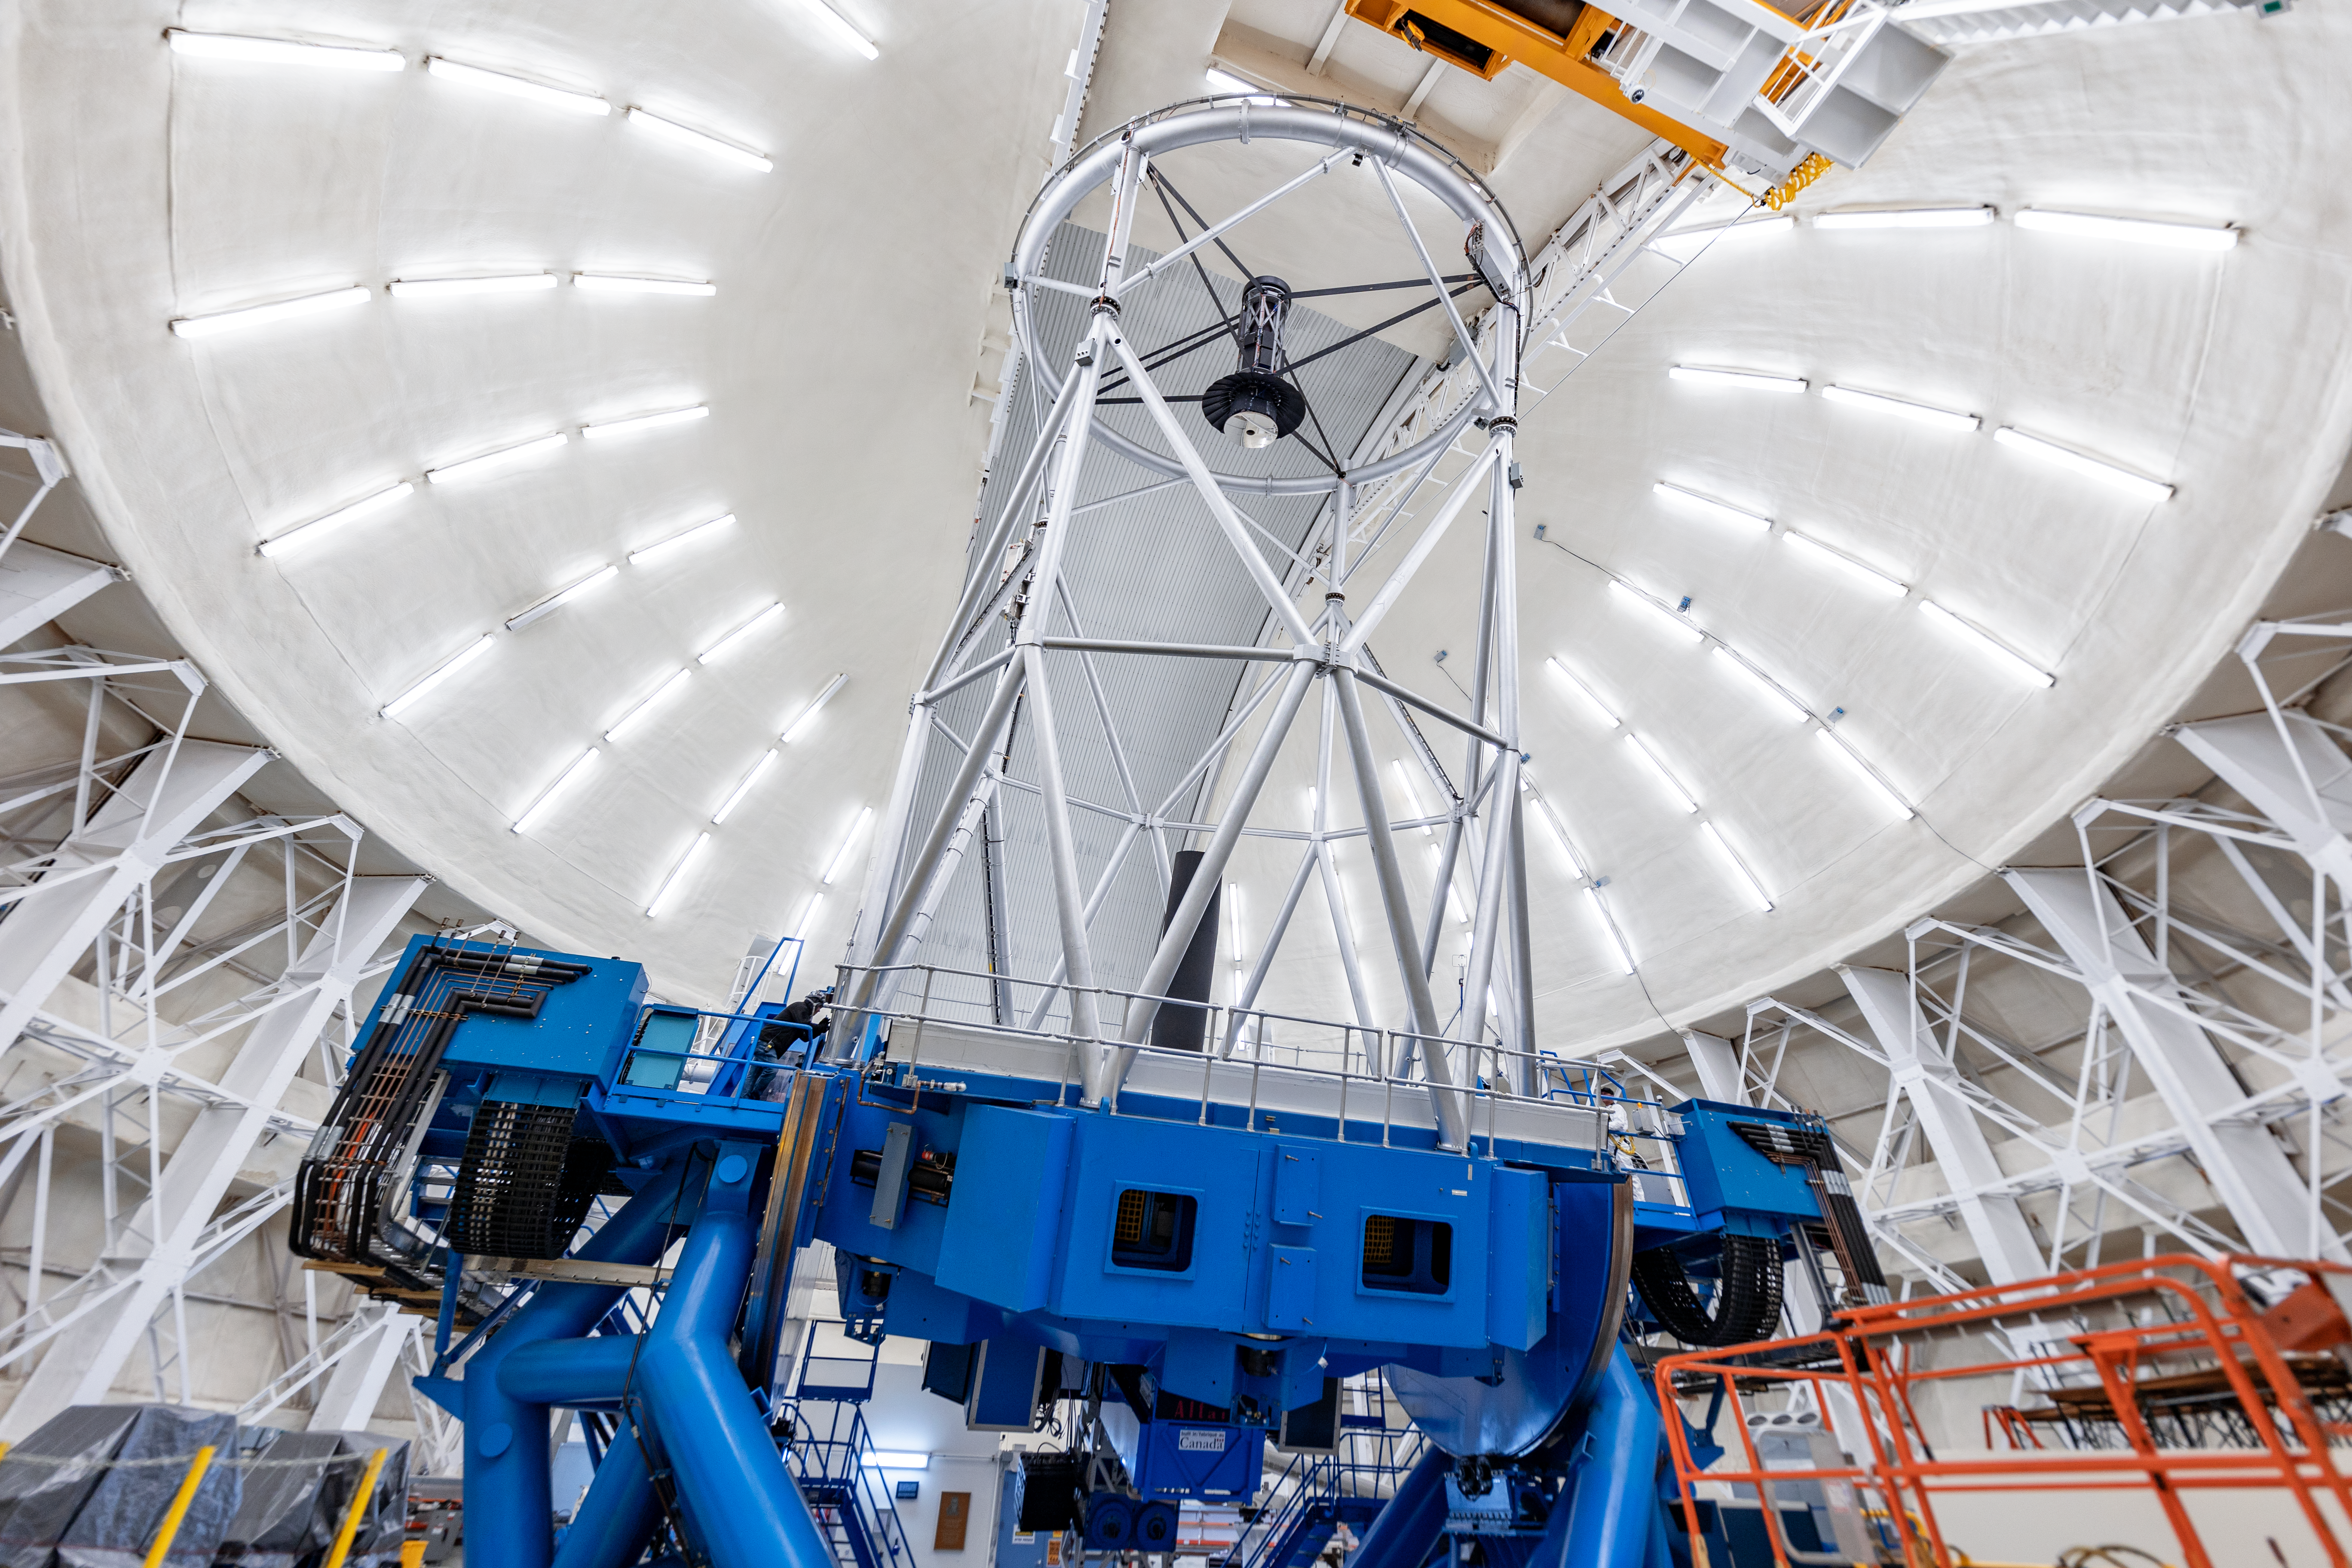

Gemini North Interior

The interior of the Gemini North telescope on Maunakea in Hawai‘i.

Credit: International Gemini Observatory/NOIRLab/NSF/AURA/ T. Slovinský